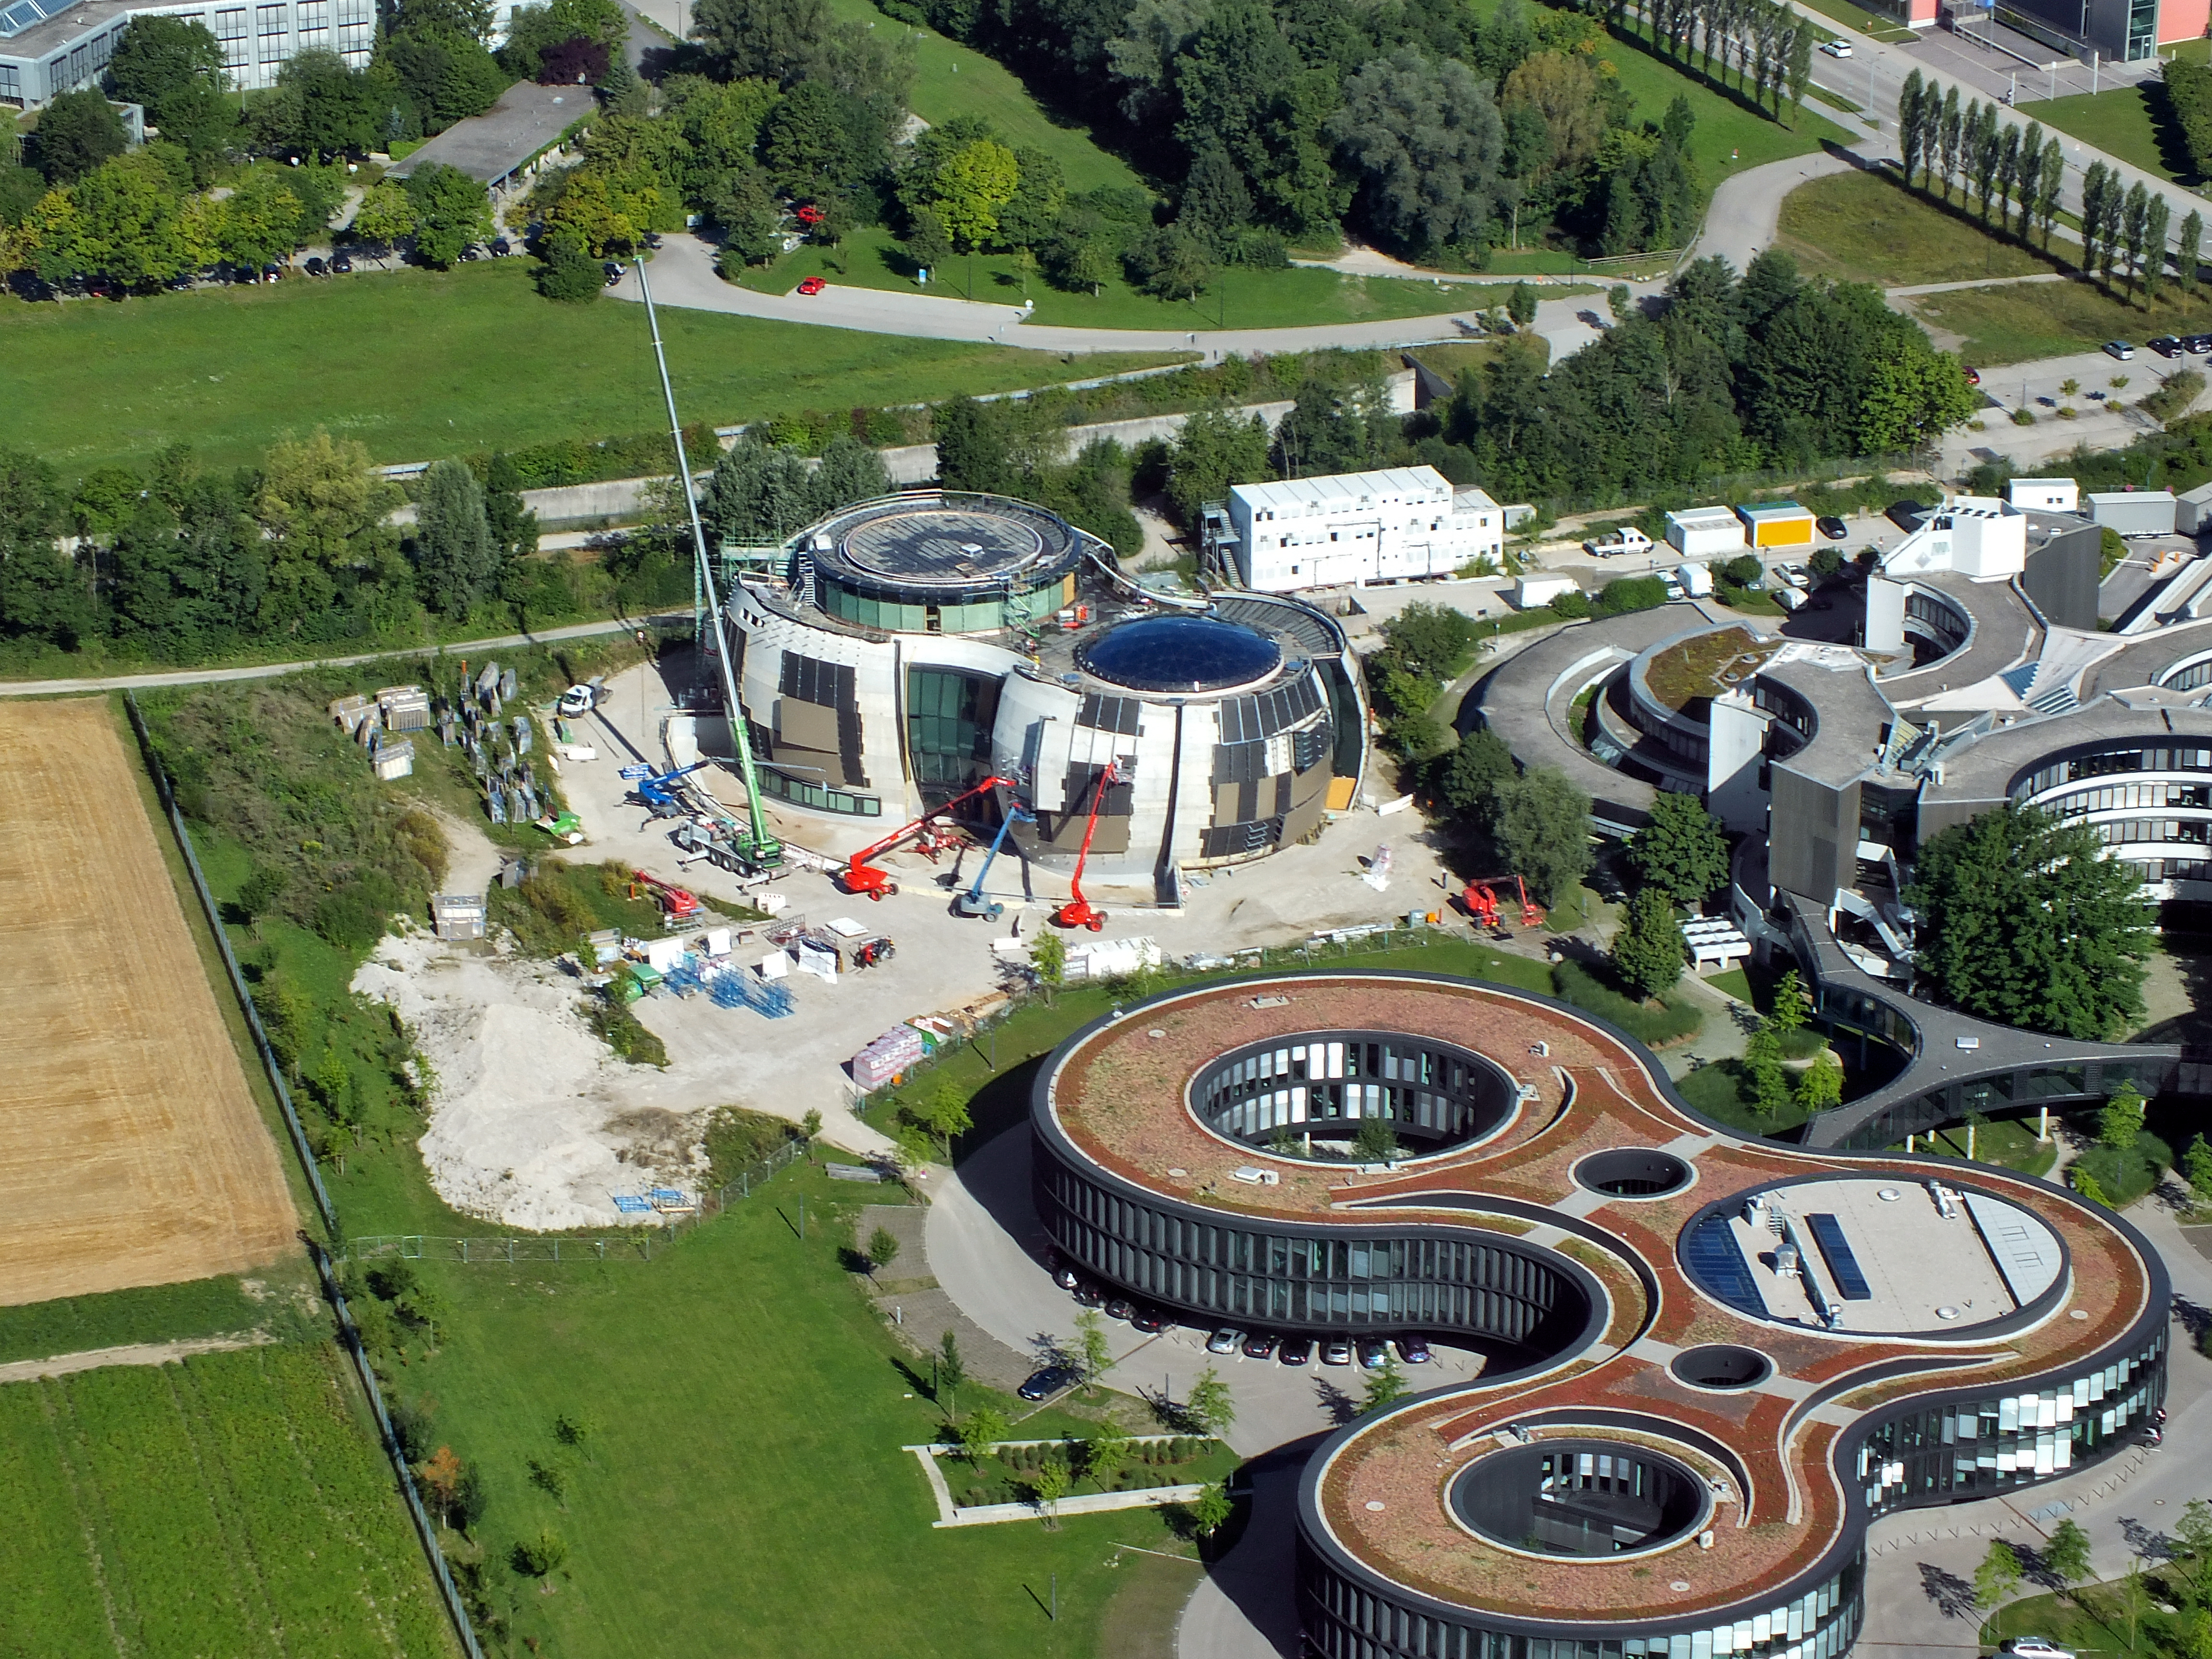

ESO's circular pattern

This image shows an aerial view of the ESO buildings in Garching, revealing their striking architecture. The dominant design of each building is based on circles, whether they be open arcs — such as the original headquarters, the overlapping circles of the headquarters extension, or the cylinder of the new technical building. Currently under construction is the ESO Supernova Planetarium & Visitor Centre, its cutting-edge architecture designed to represent the transfer of mass between binary stars — a process often preceding spectacular supernova explosions.

Credit: ESO/E. Graf